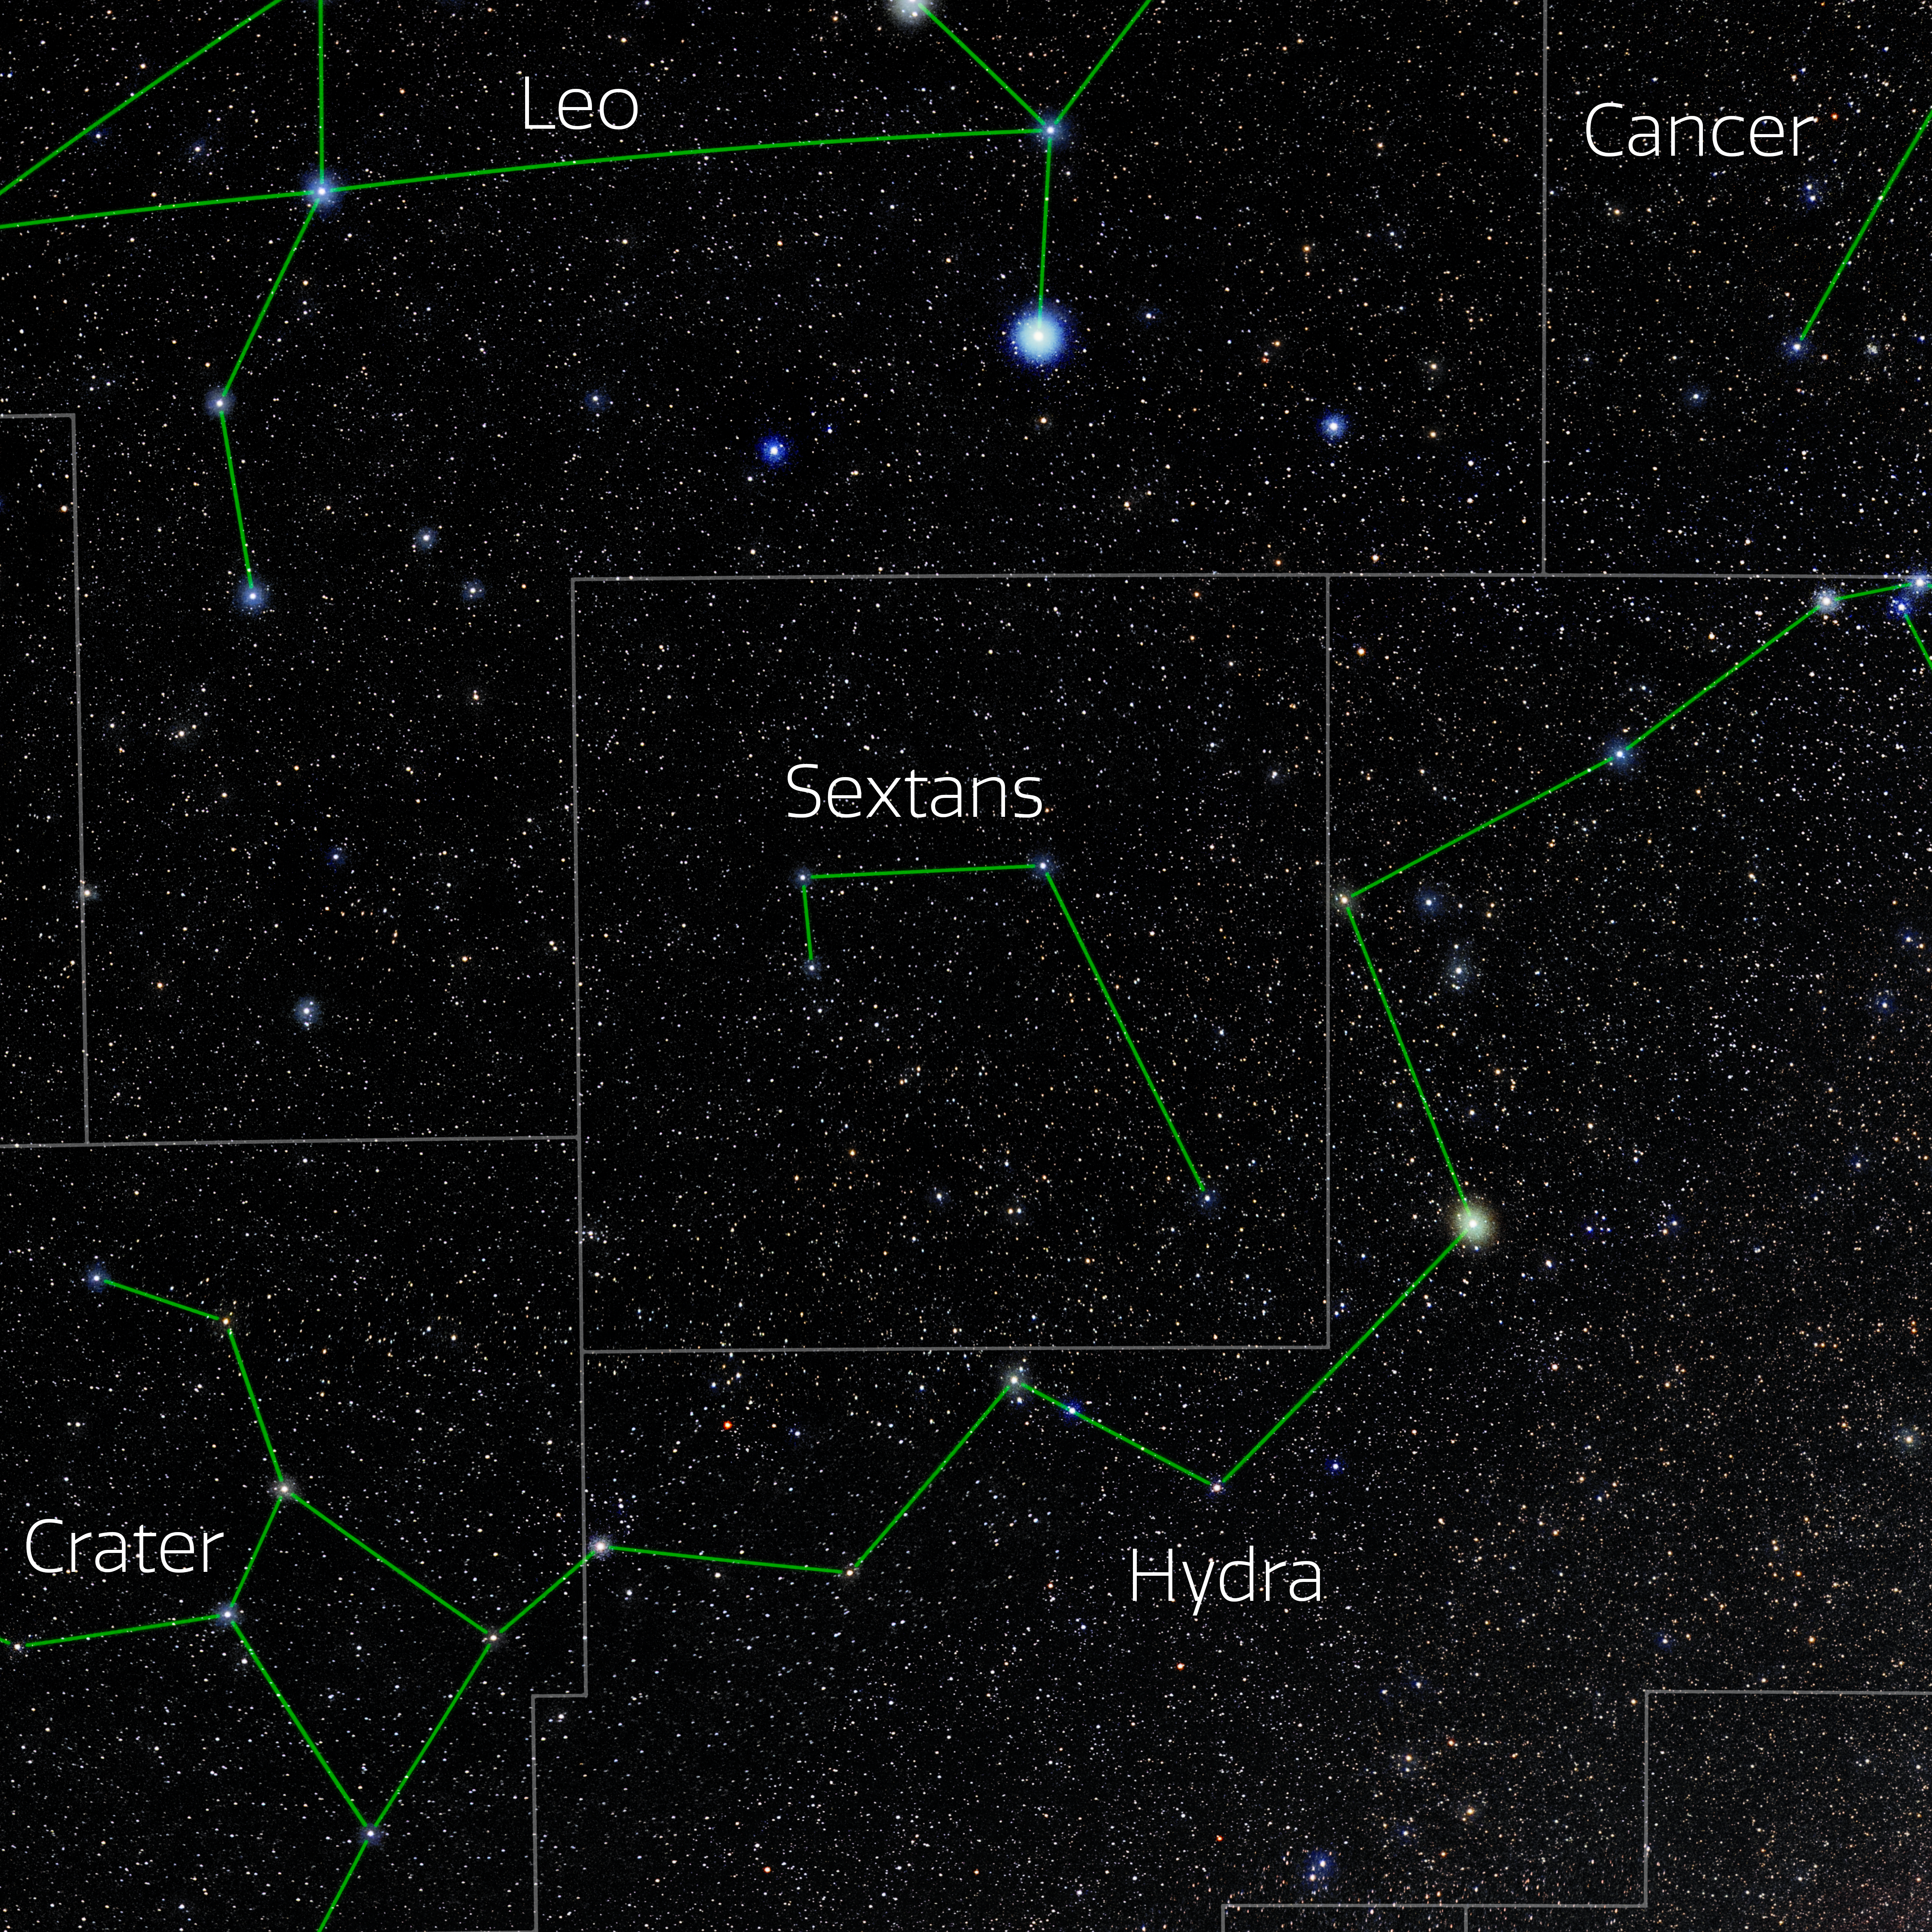

Sextans (Annotated)

Photo of the constellation Sextans with annotations from IAU and Sky & Telescope. Here is the non-annotated version.

Credit: E. Slawik/NOIRLab/NSF/AURA/M. Zamani